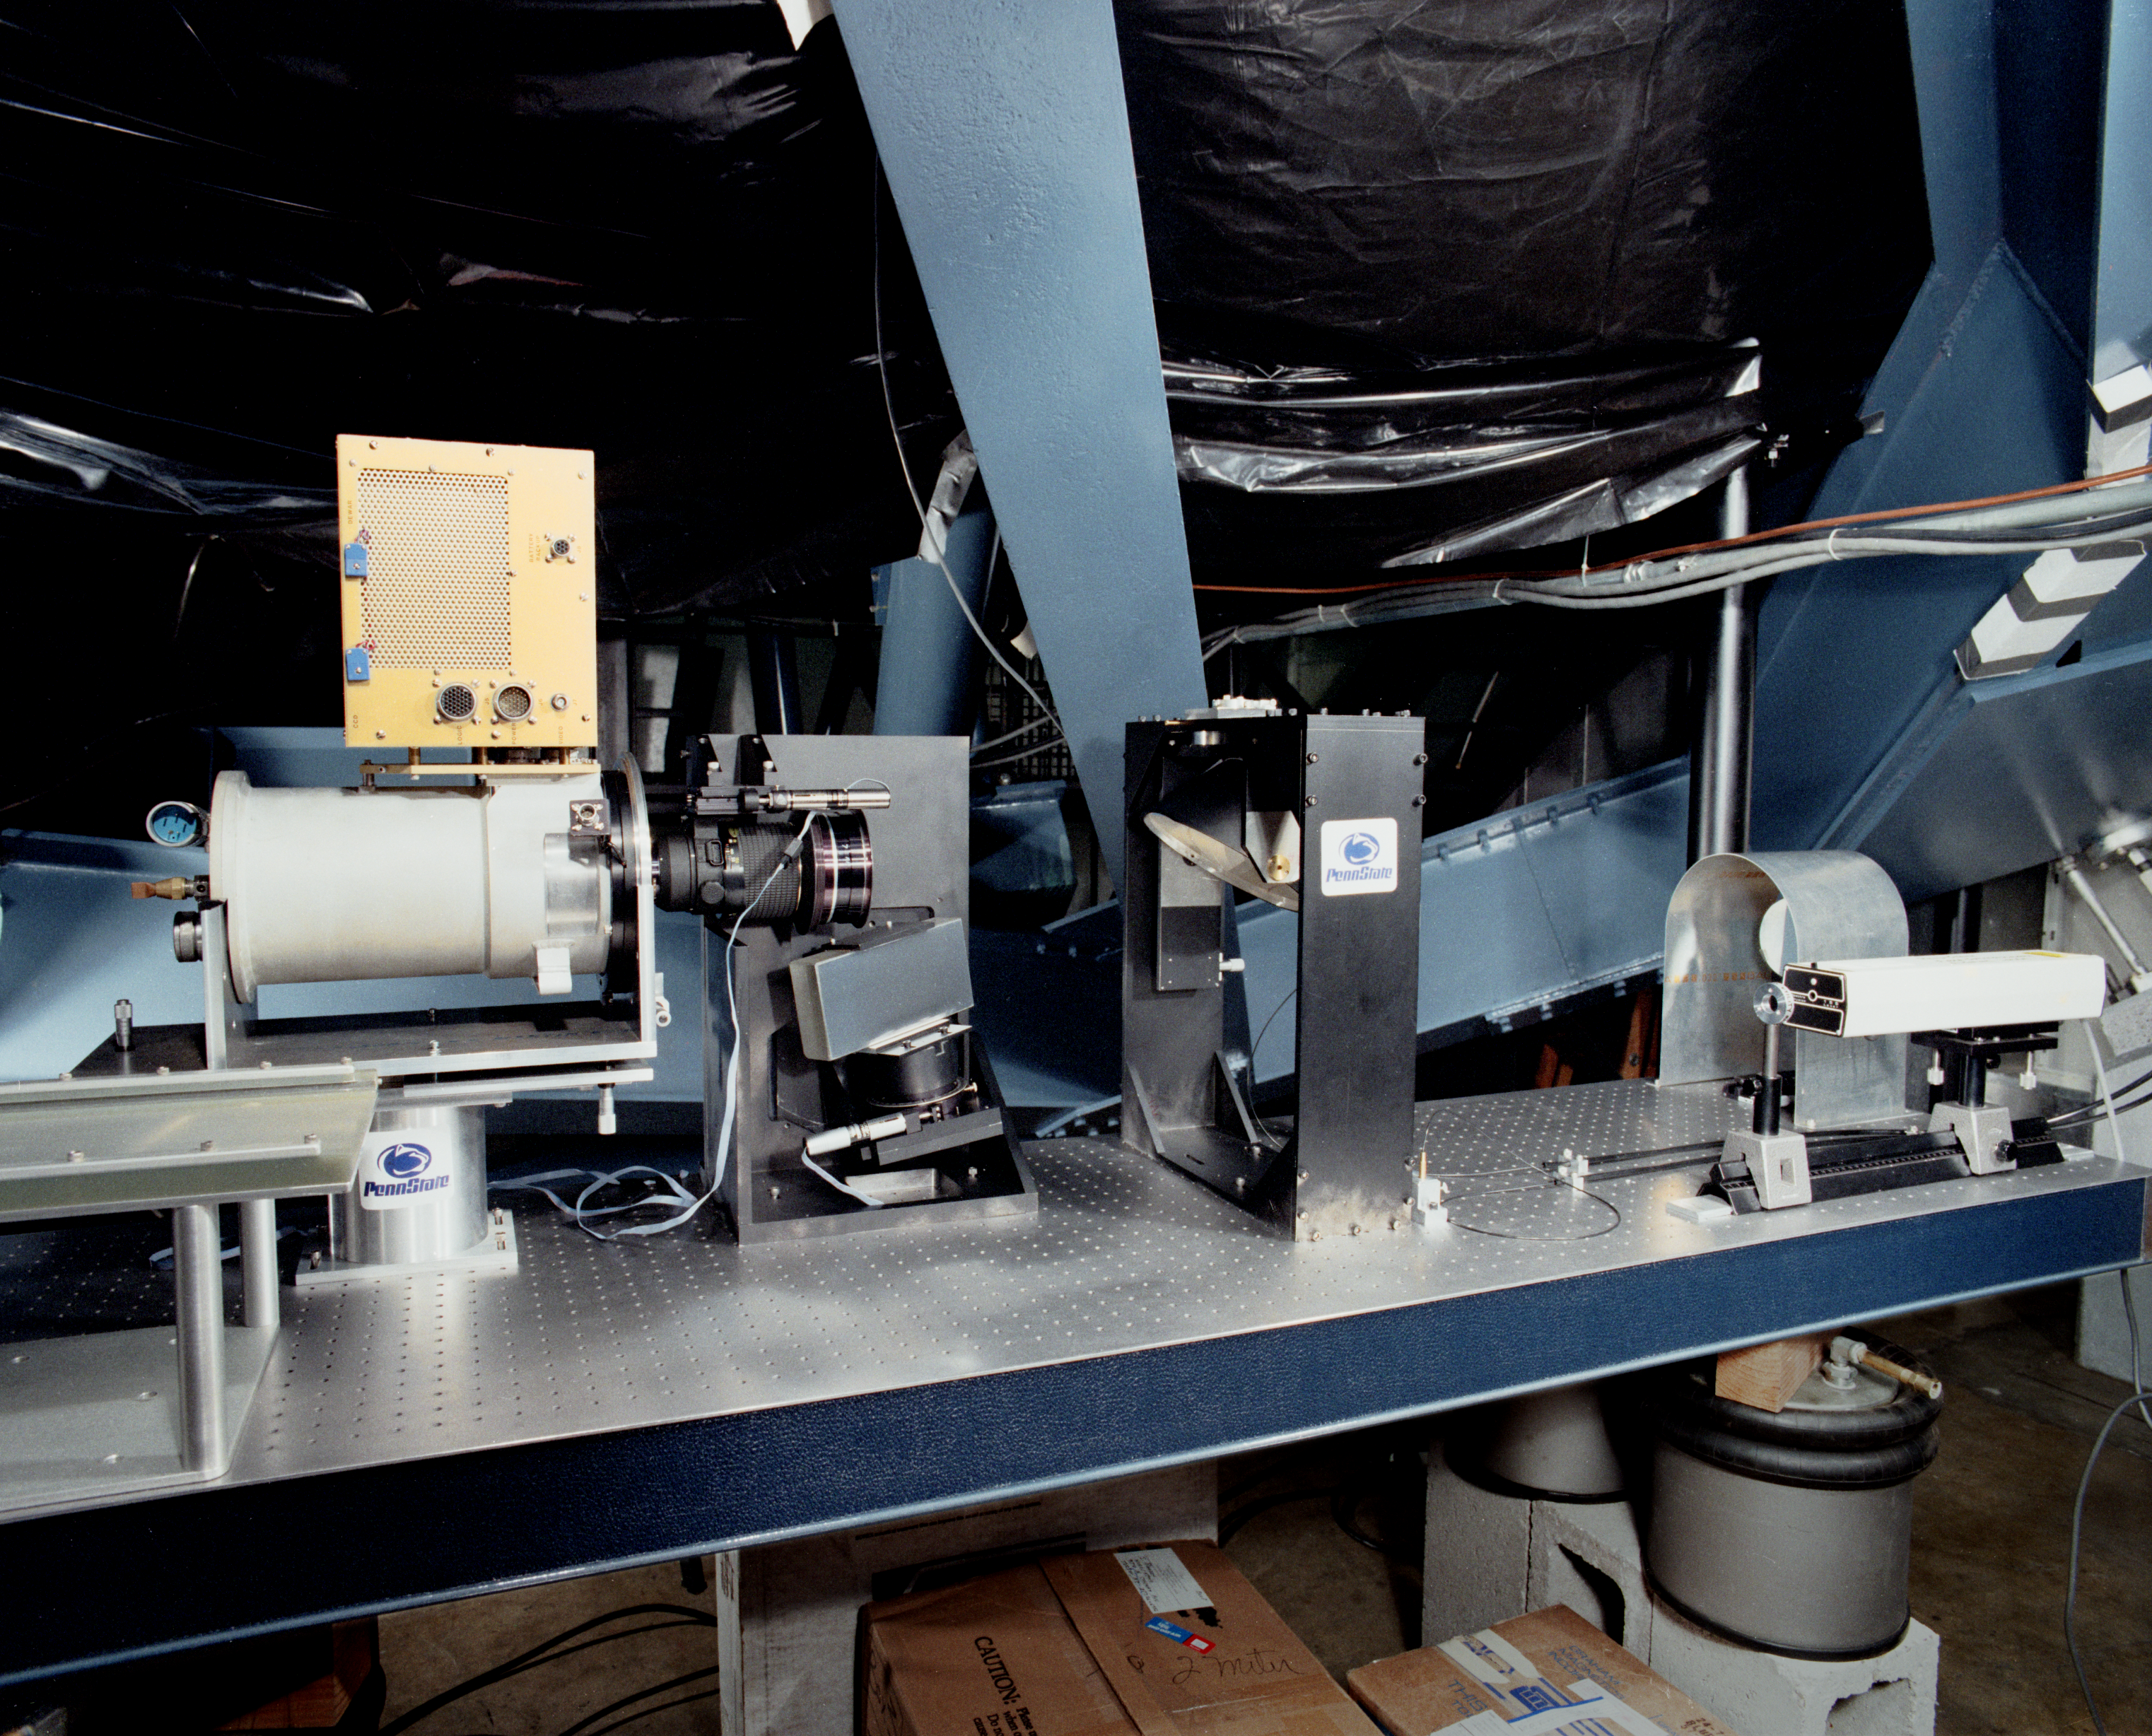

2.1-meter Coude fiber optic system

The fiber optic system for the Coude spectrograph at the 2.1-meter telescope of the Kitt Peak National Observatory. May 1987.

Credit: NOIRLab/NSF/AURA